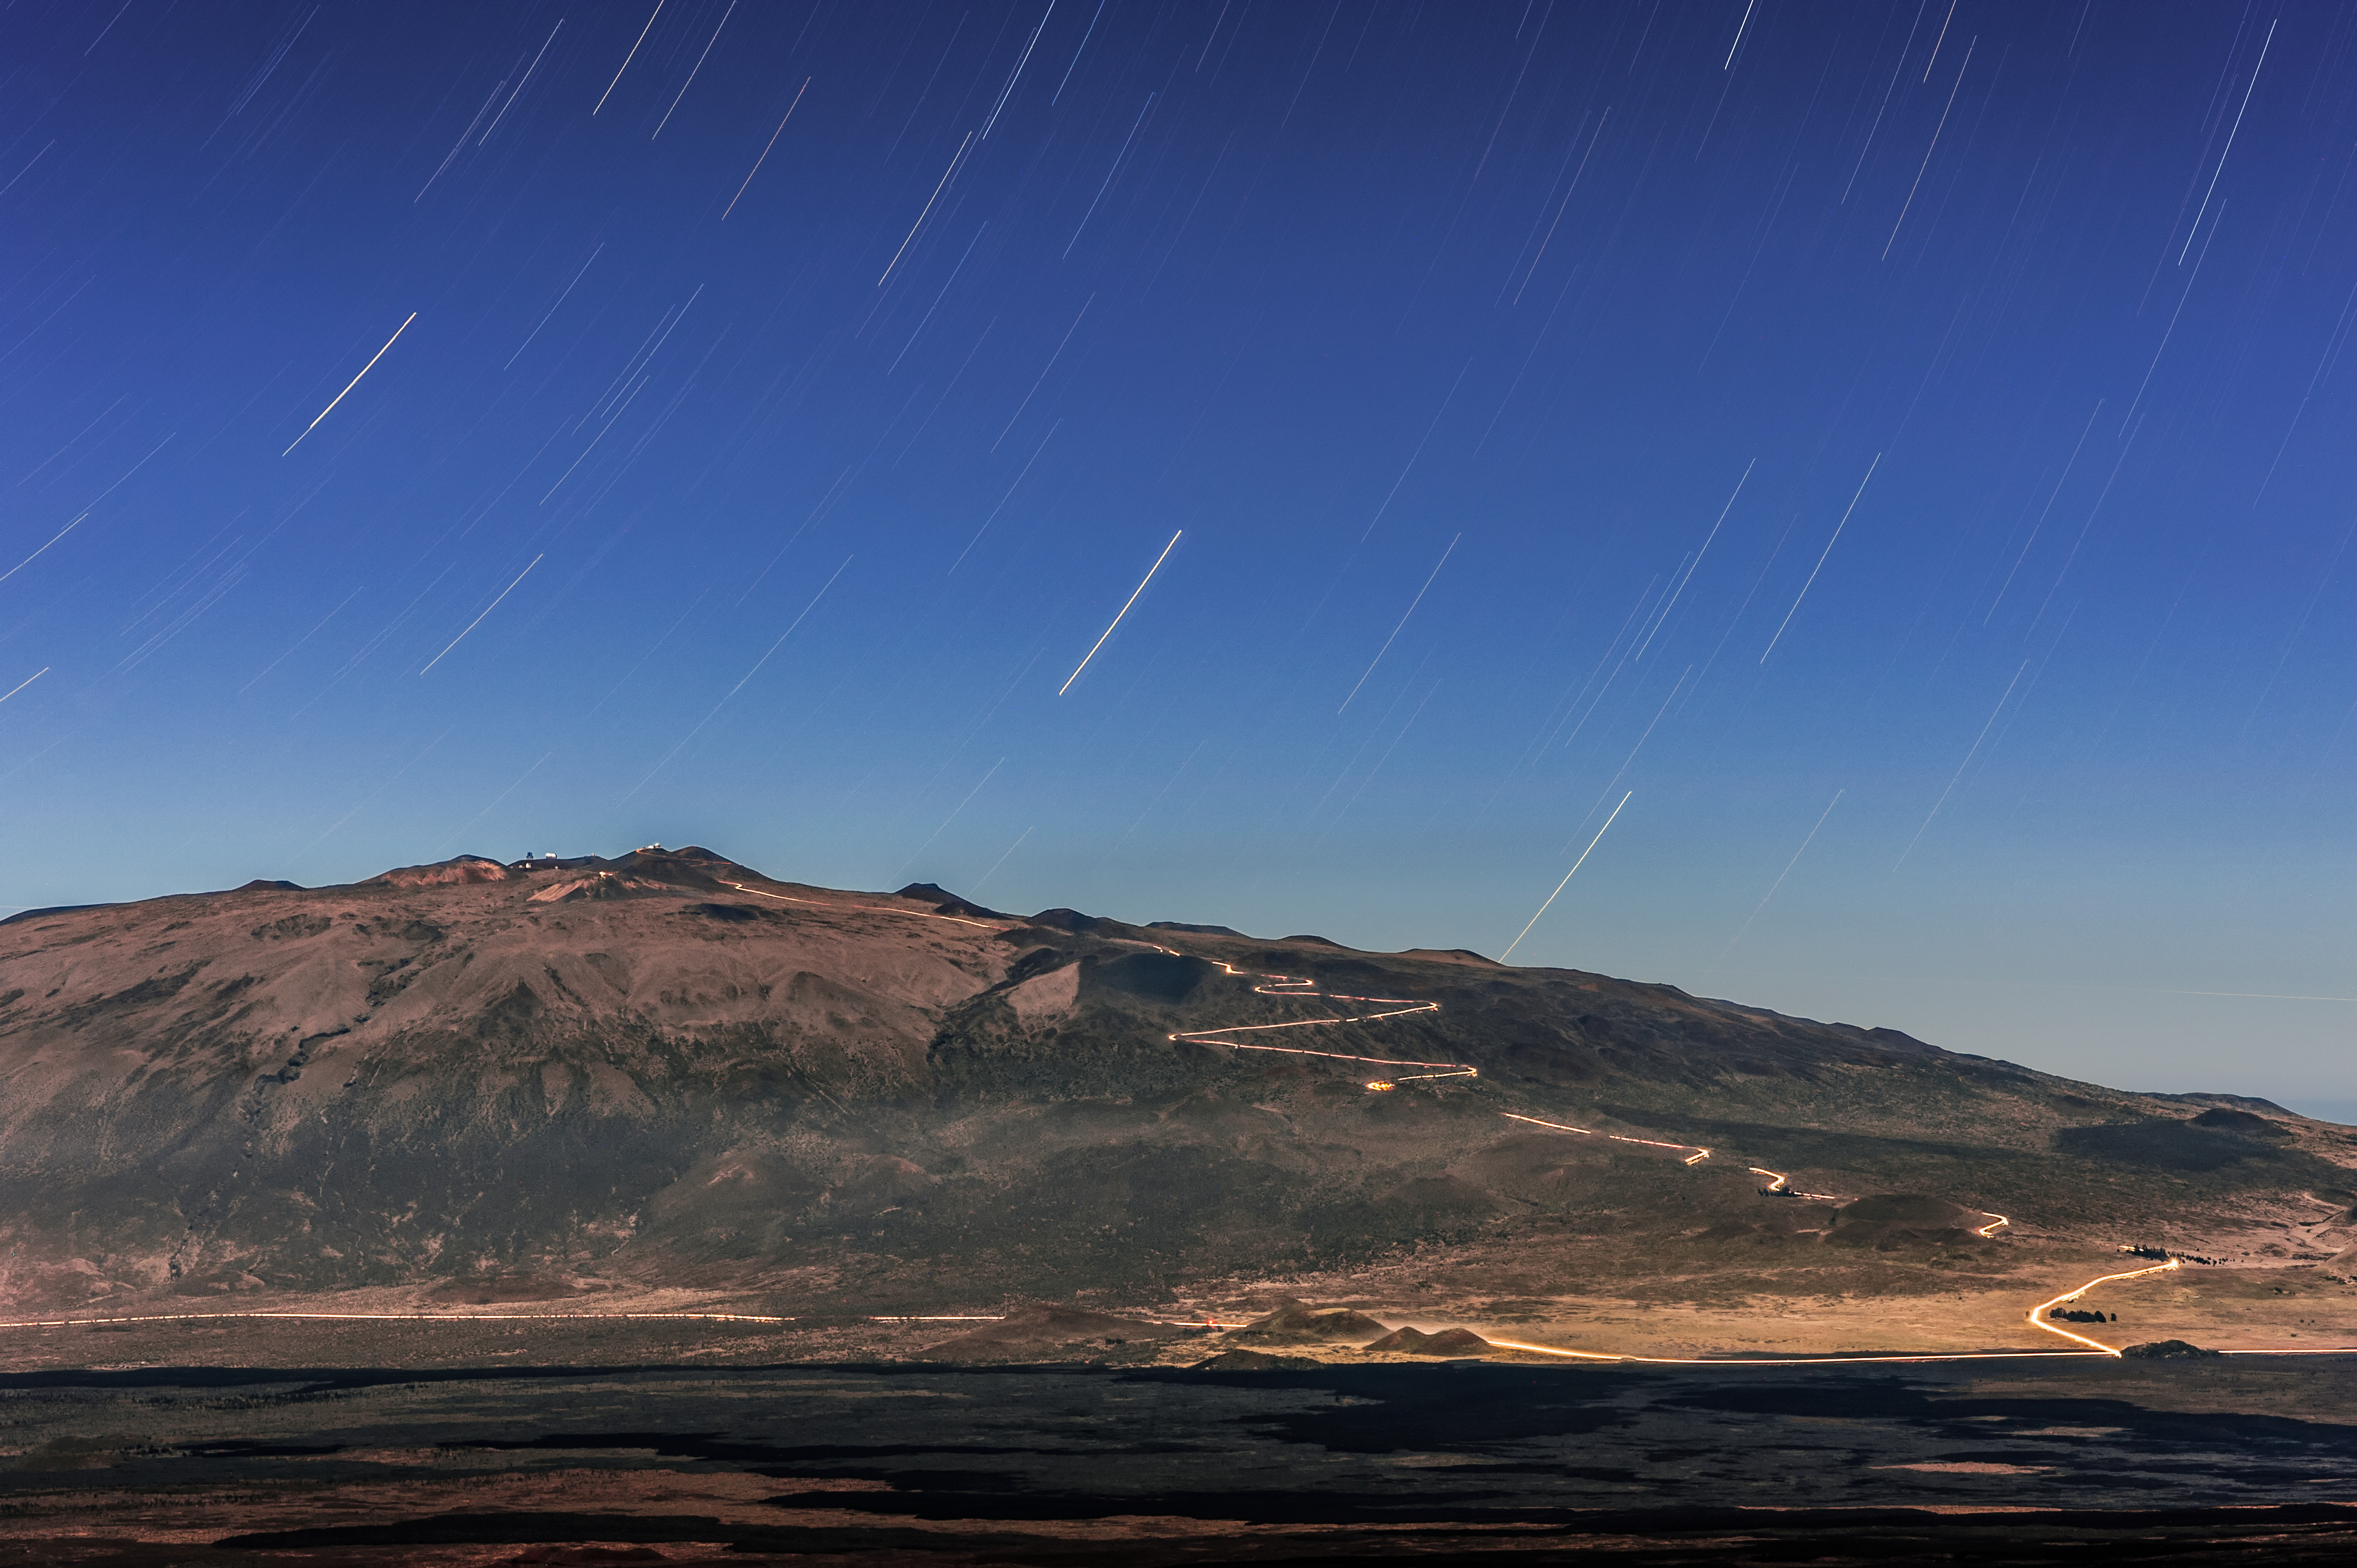

Star Trails over Maunakea

The stars appear to blur into trails in the night sky as the Earth rotates in this long-exposure shot of Maunakea.

Credit: NOIRLab/AURA/NSF